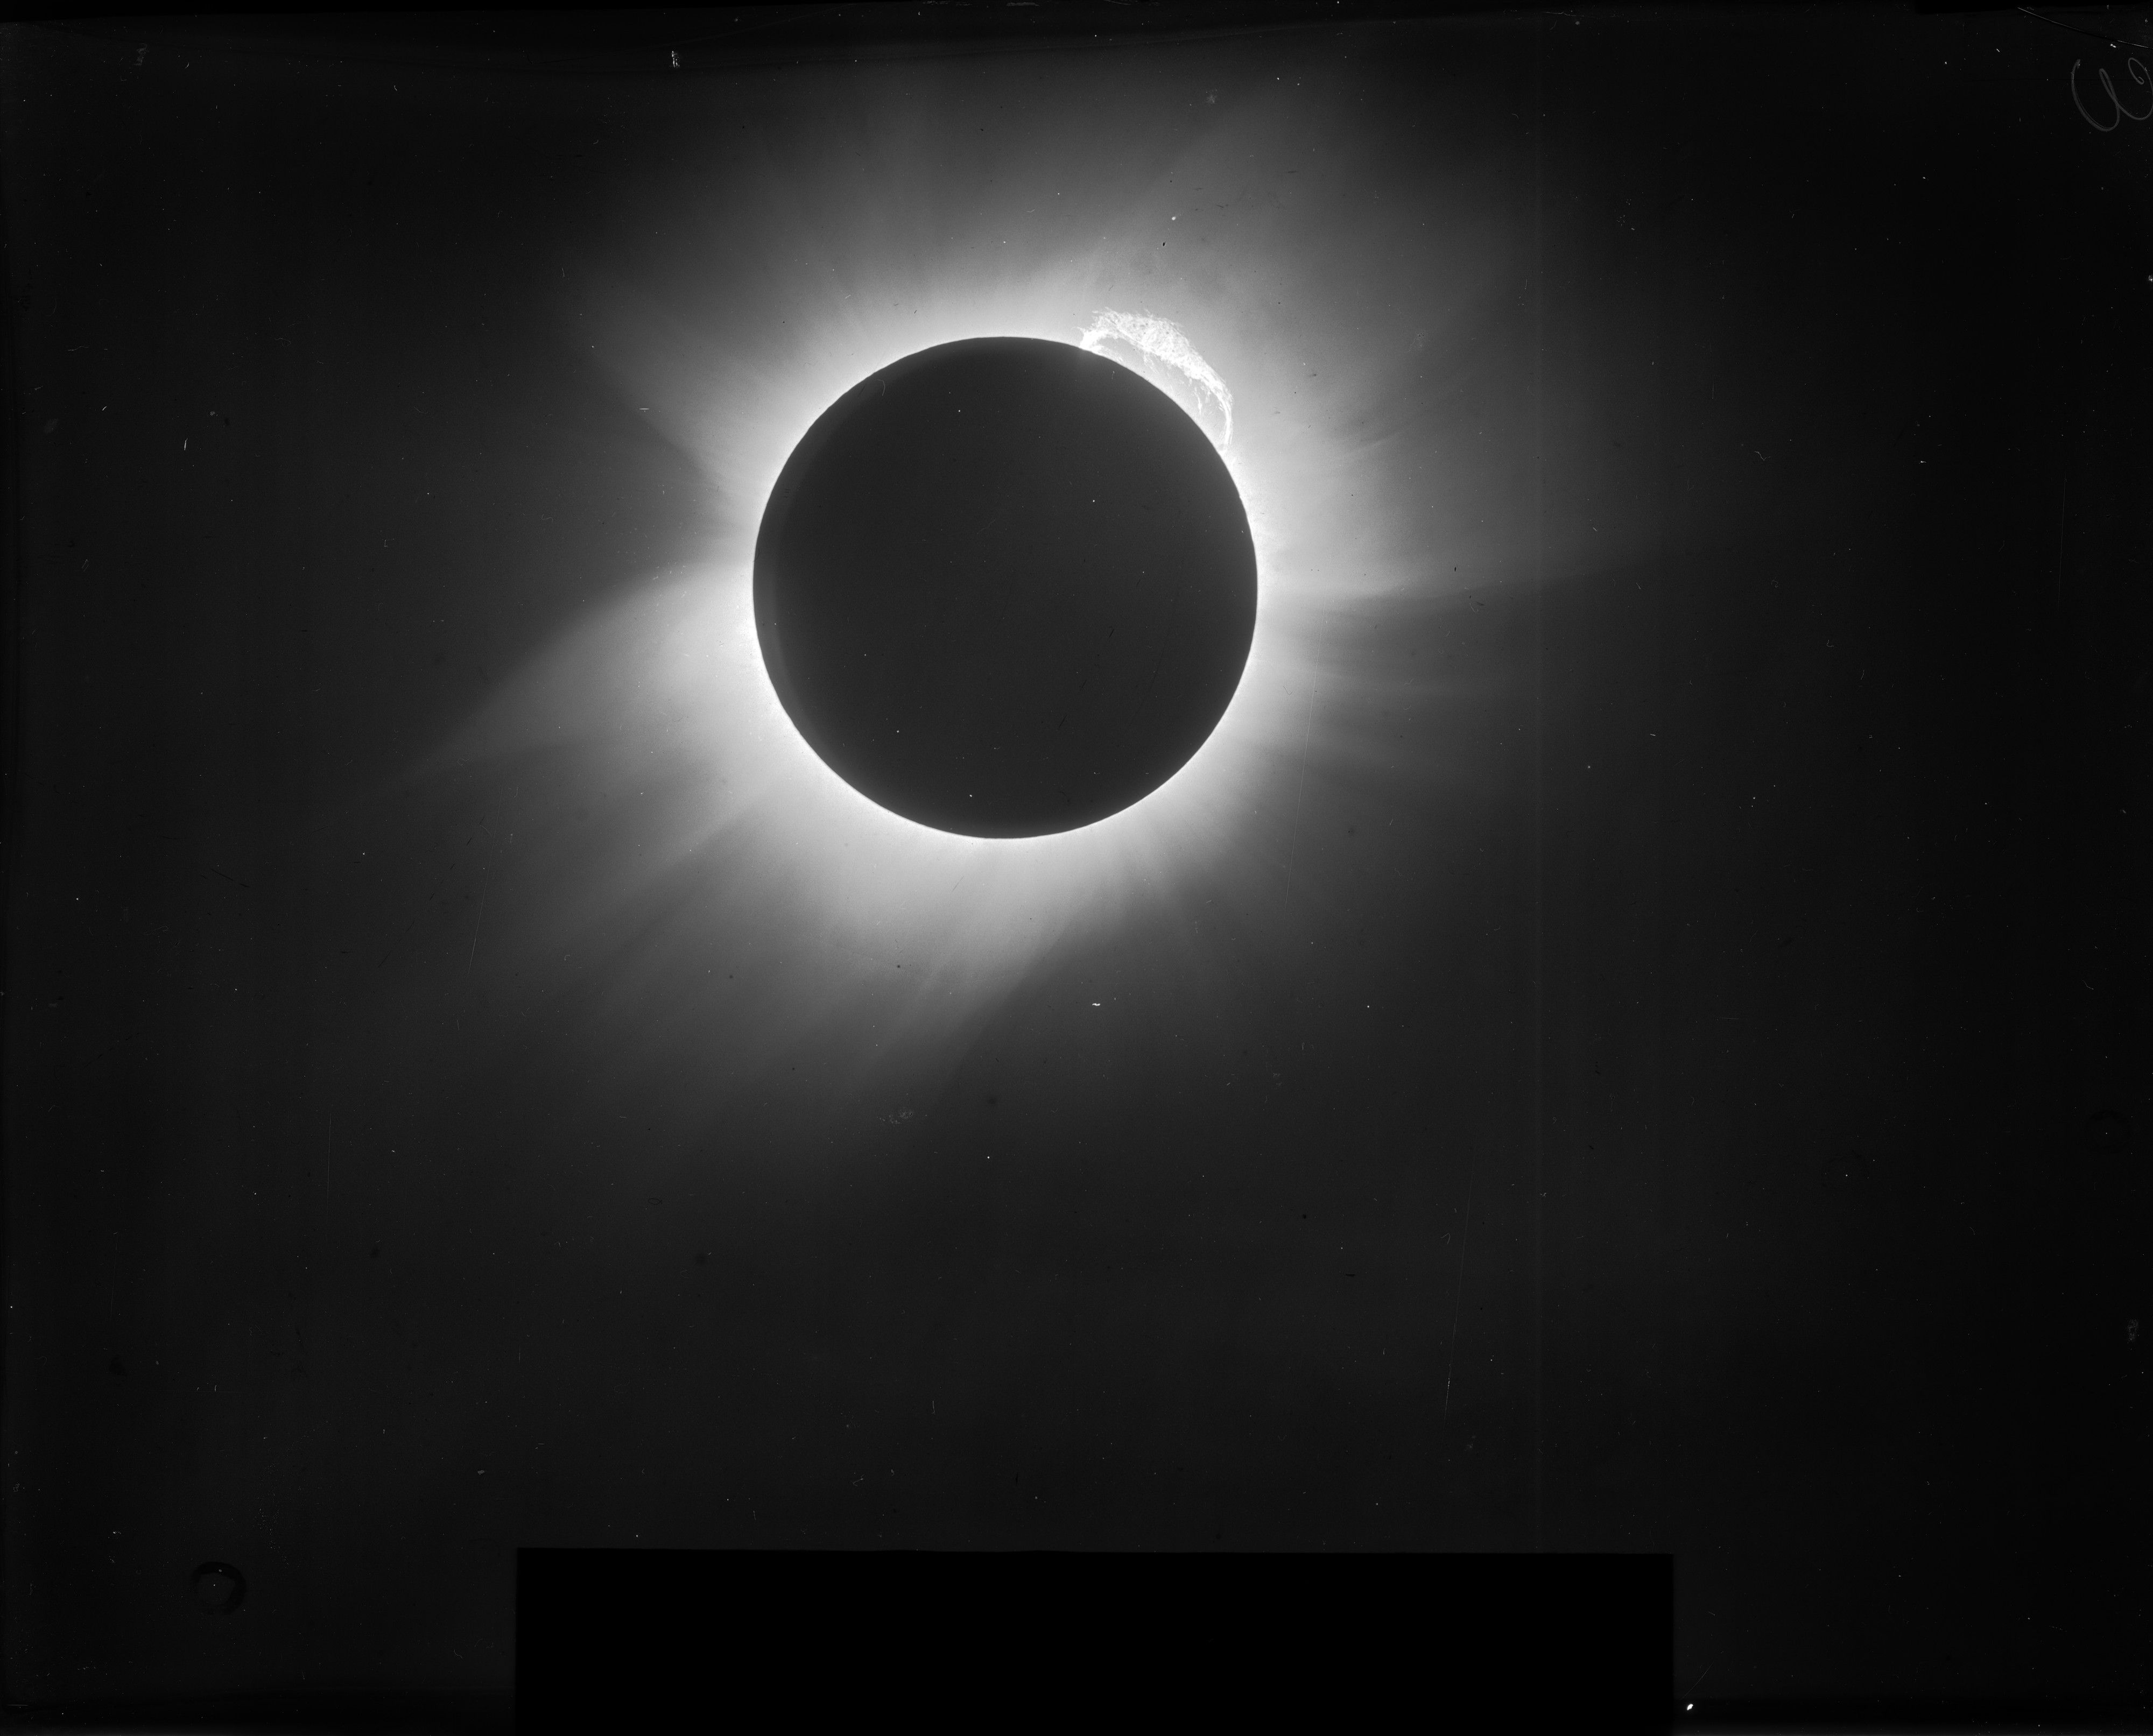

Original image of the 1919 solar eclipse

Original high-resolution image of the 1919 solar eclipse before the digital restoration. Funding for this project was provided Klaus Tschira Foundation under grant No. 00.071.2005.

The highest resolution image of the 1919 solar eclipse is also available.

Credit: F. W. Dyson, A. S. Eddington, & C. Davidson